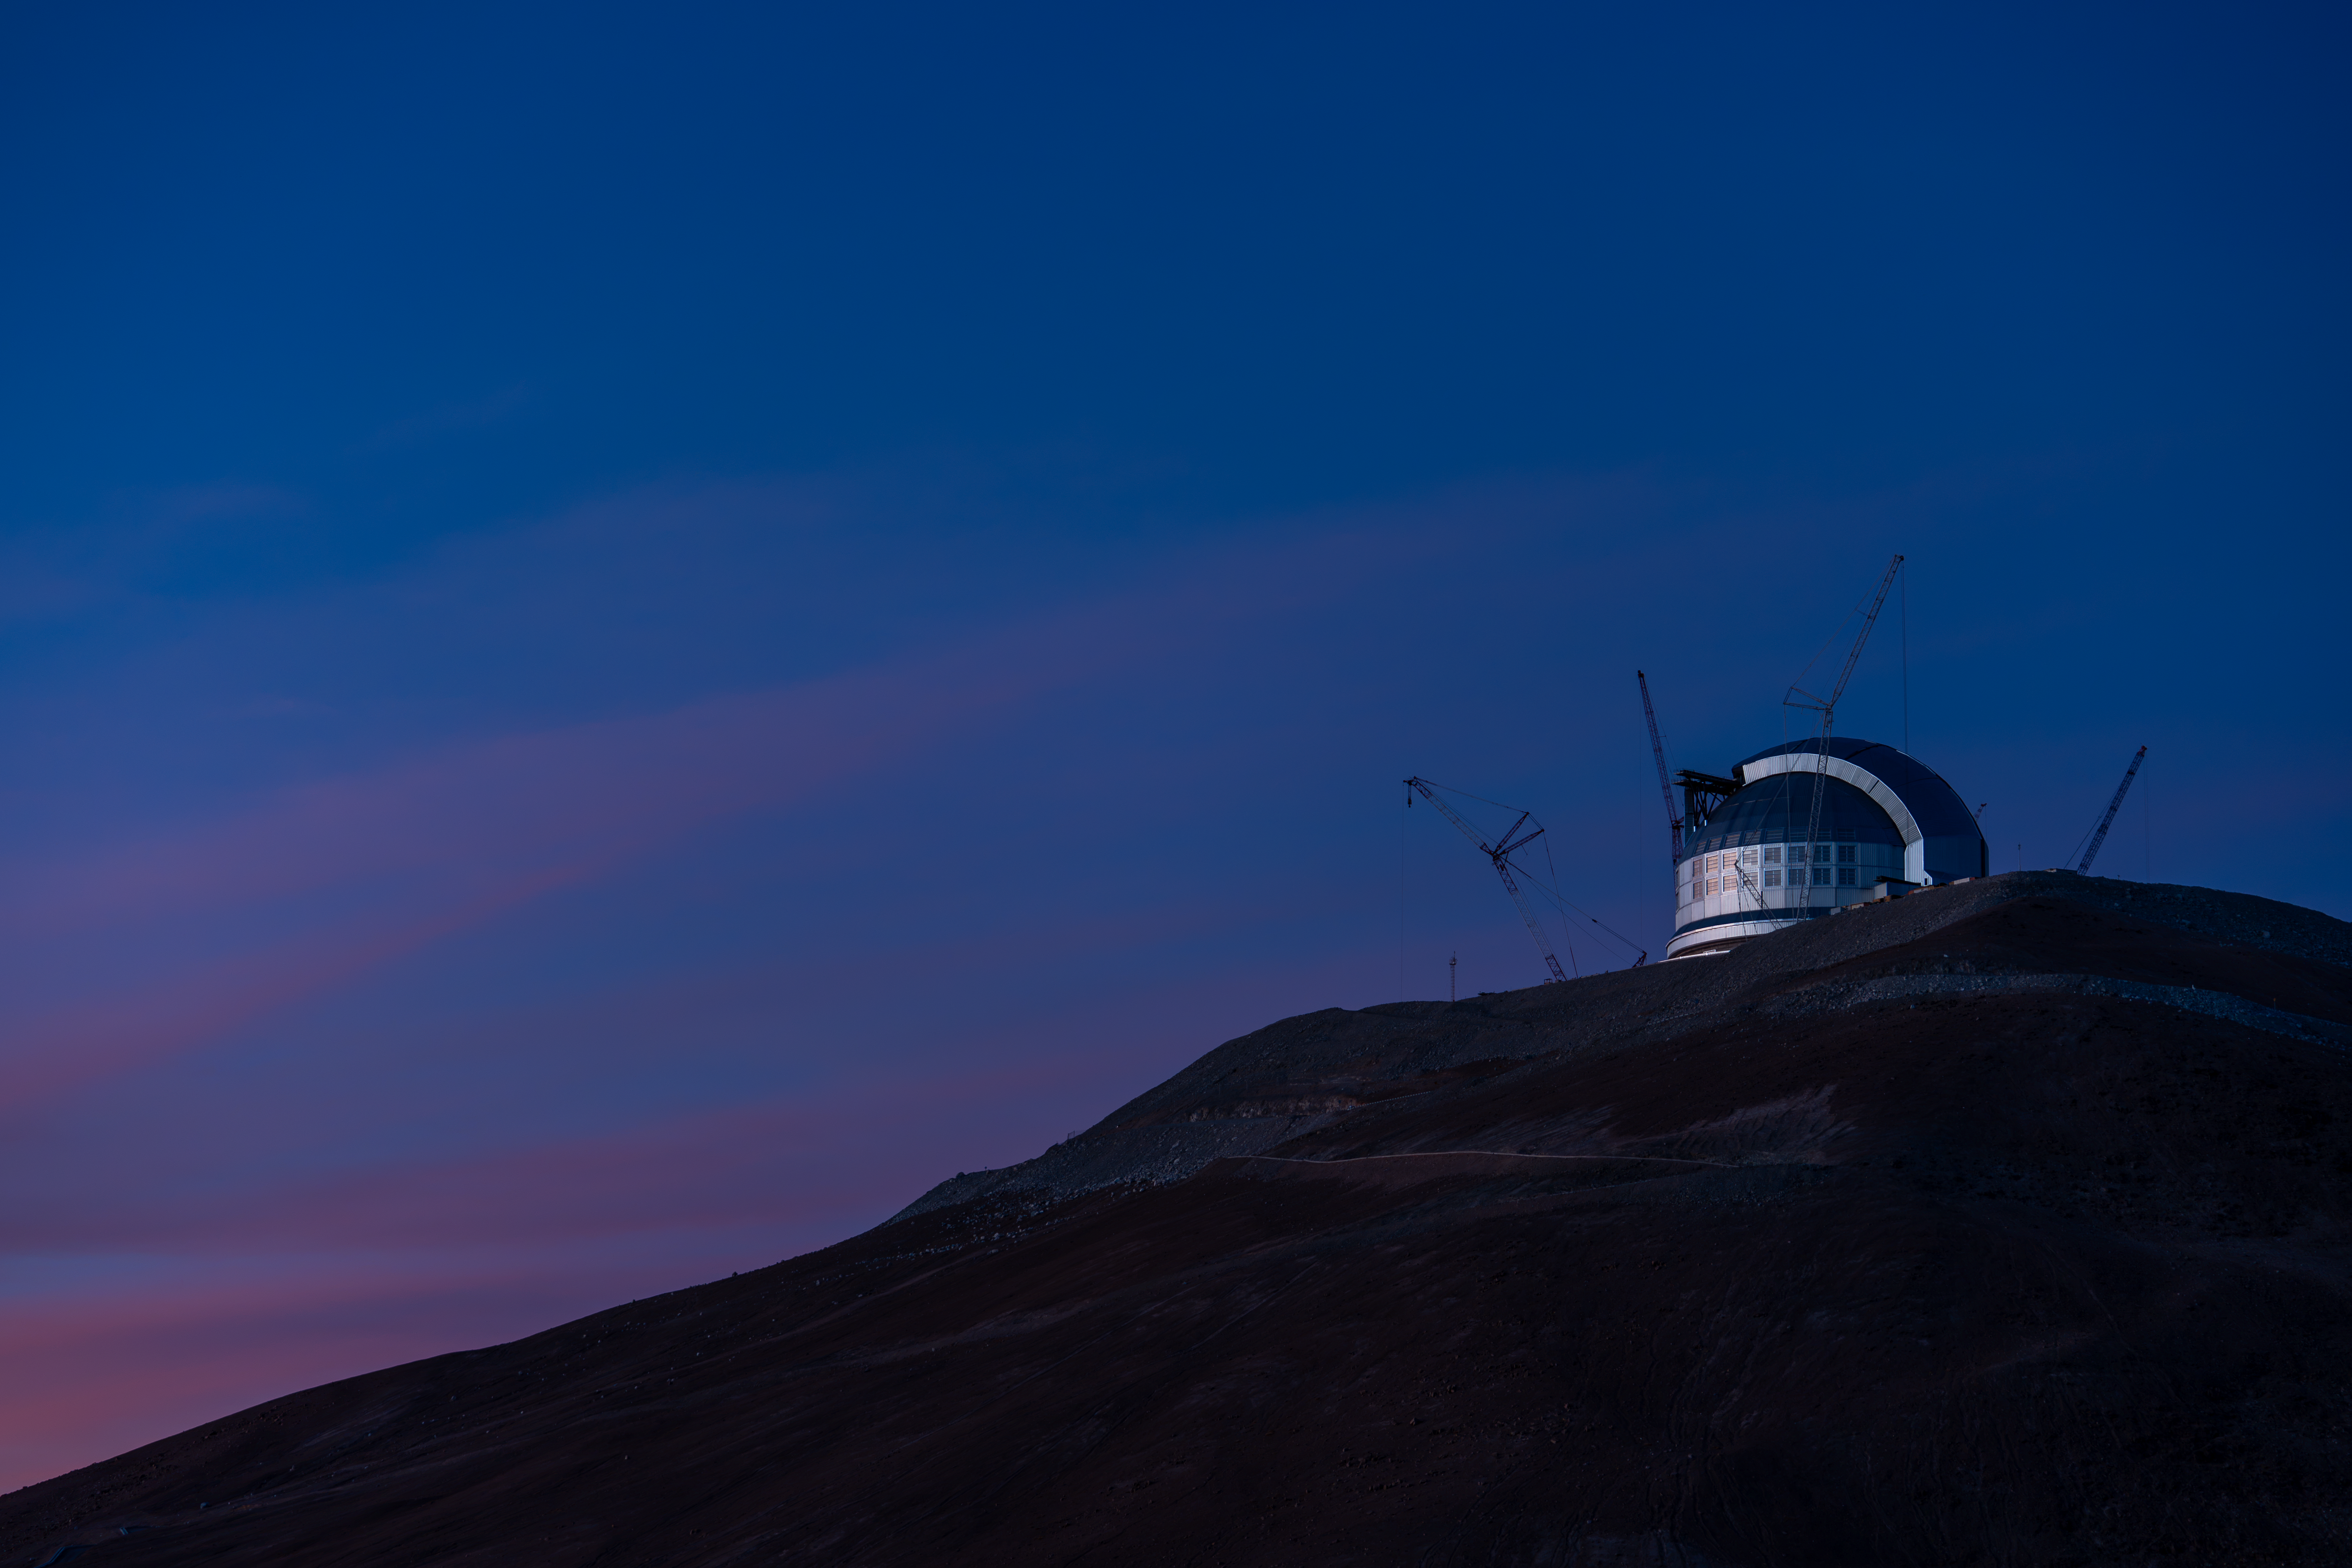

The ELT against a stunning sky

A beautiful sky of pinks, blues, and purples provides a perfect backdrop to ESO’s Extremely Large Telescope (ELT), currently under construction in Chile’s Atacama Desert. The ELT sits atop the mountain Cerro Armazones, at an incredible altitude of 3046 metres above sea level. An extra 18-metre height of rock was blasted off the top of the mountain to create the ELT’s level platform.

Credit: ESO